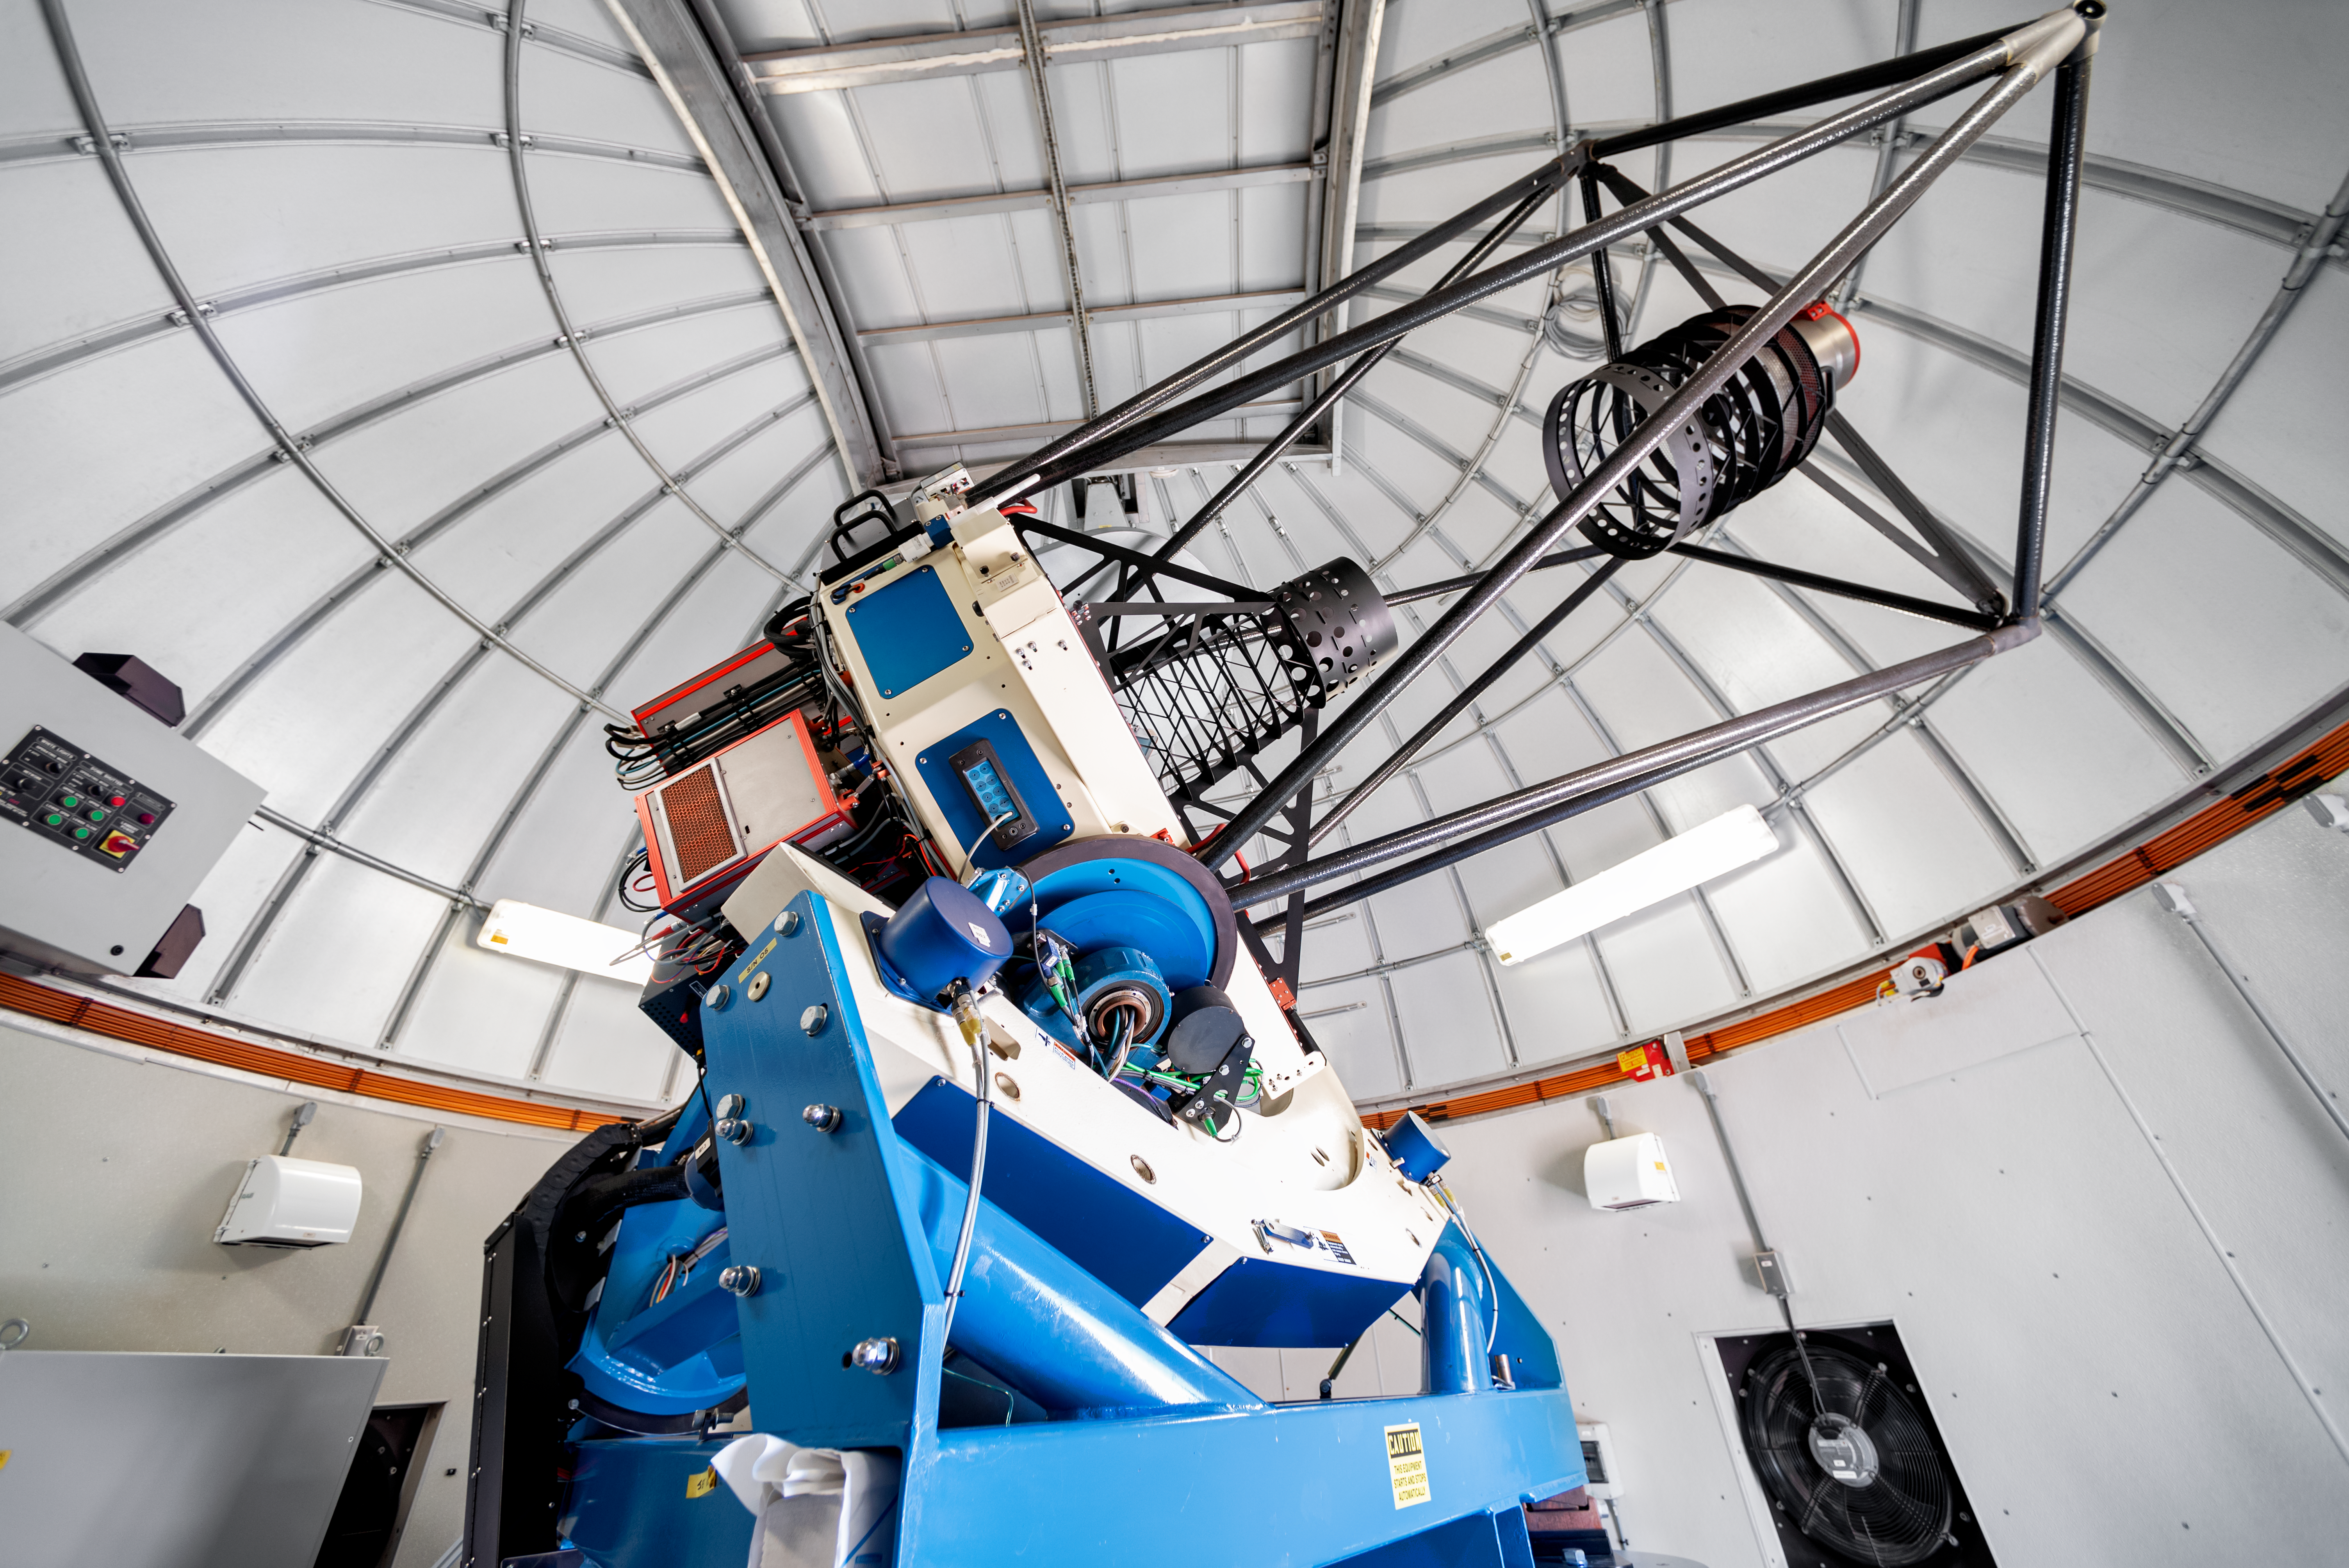

Las Cumbres Observatory 1-meter Telescope

This 1-meter telescope at Cerro Tololo Inter-American Observtory is a part of the Las Cumbres Observatory network.

Credit: CTIO/NOIRLab/NSF/AURA